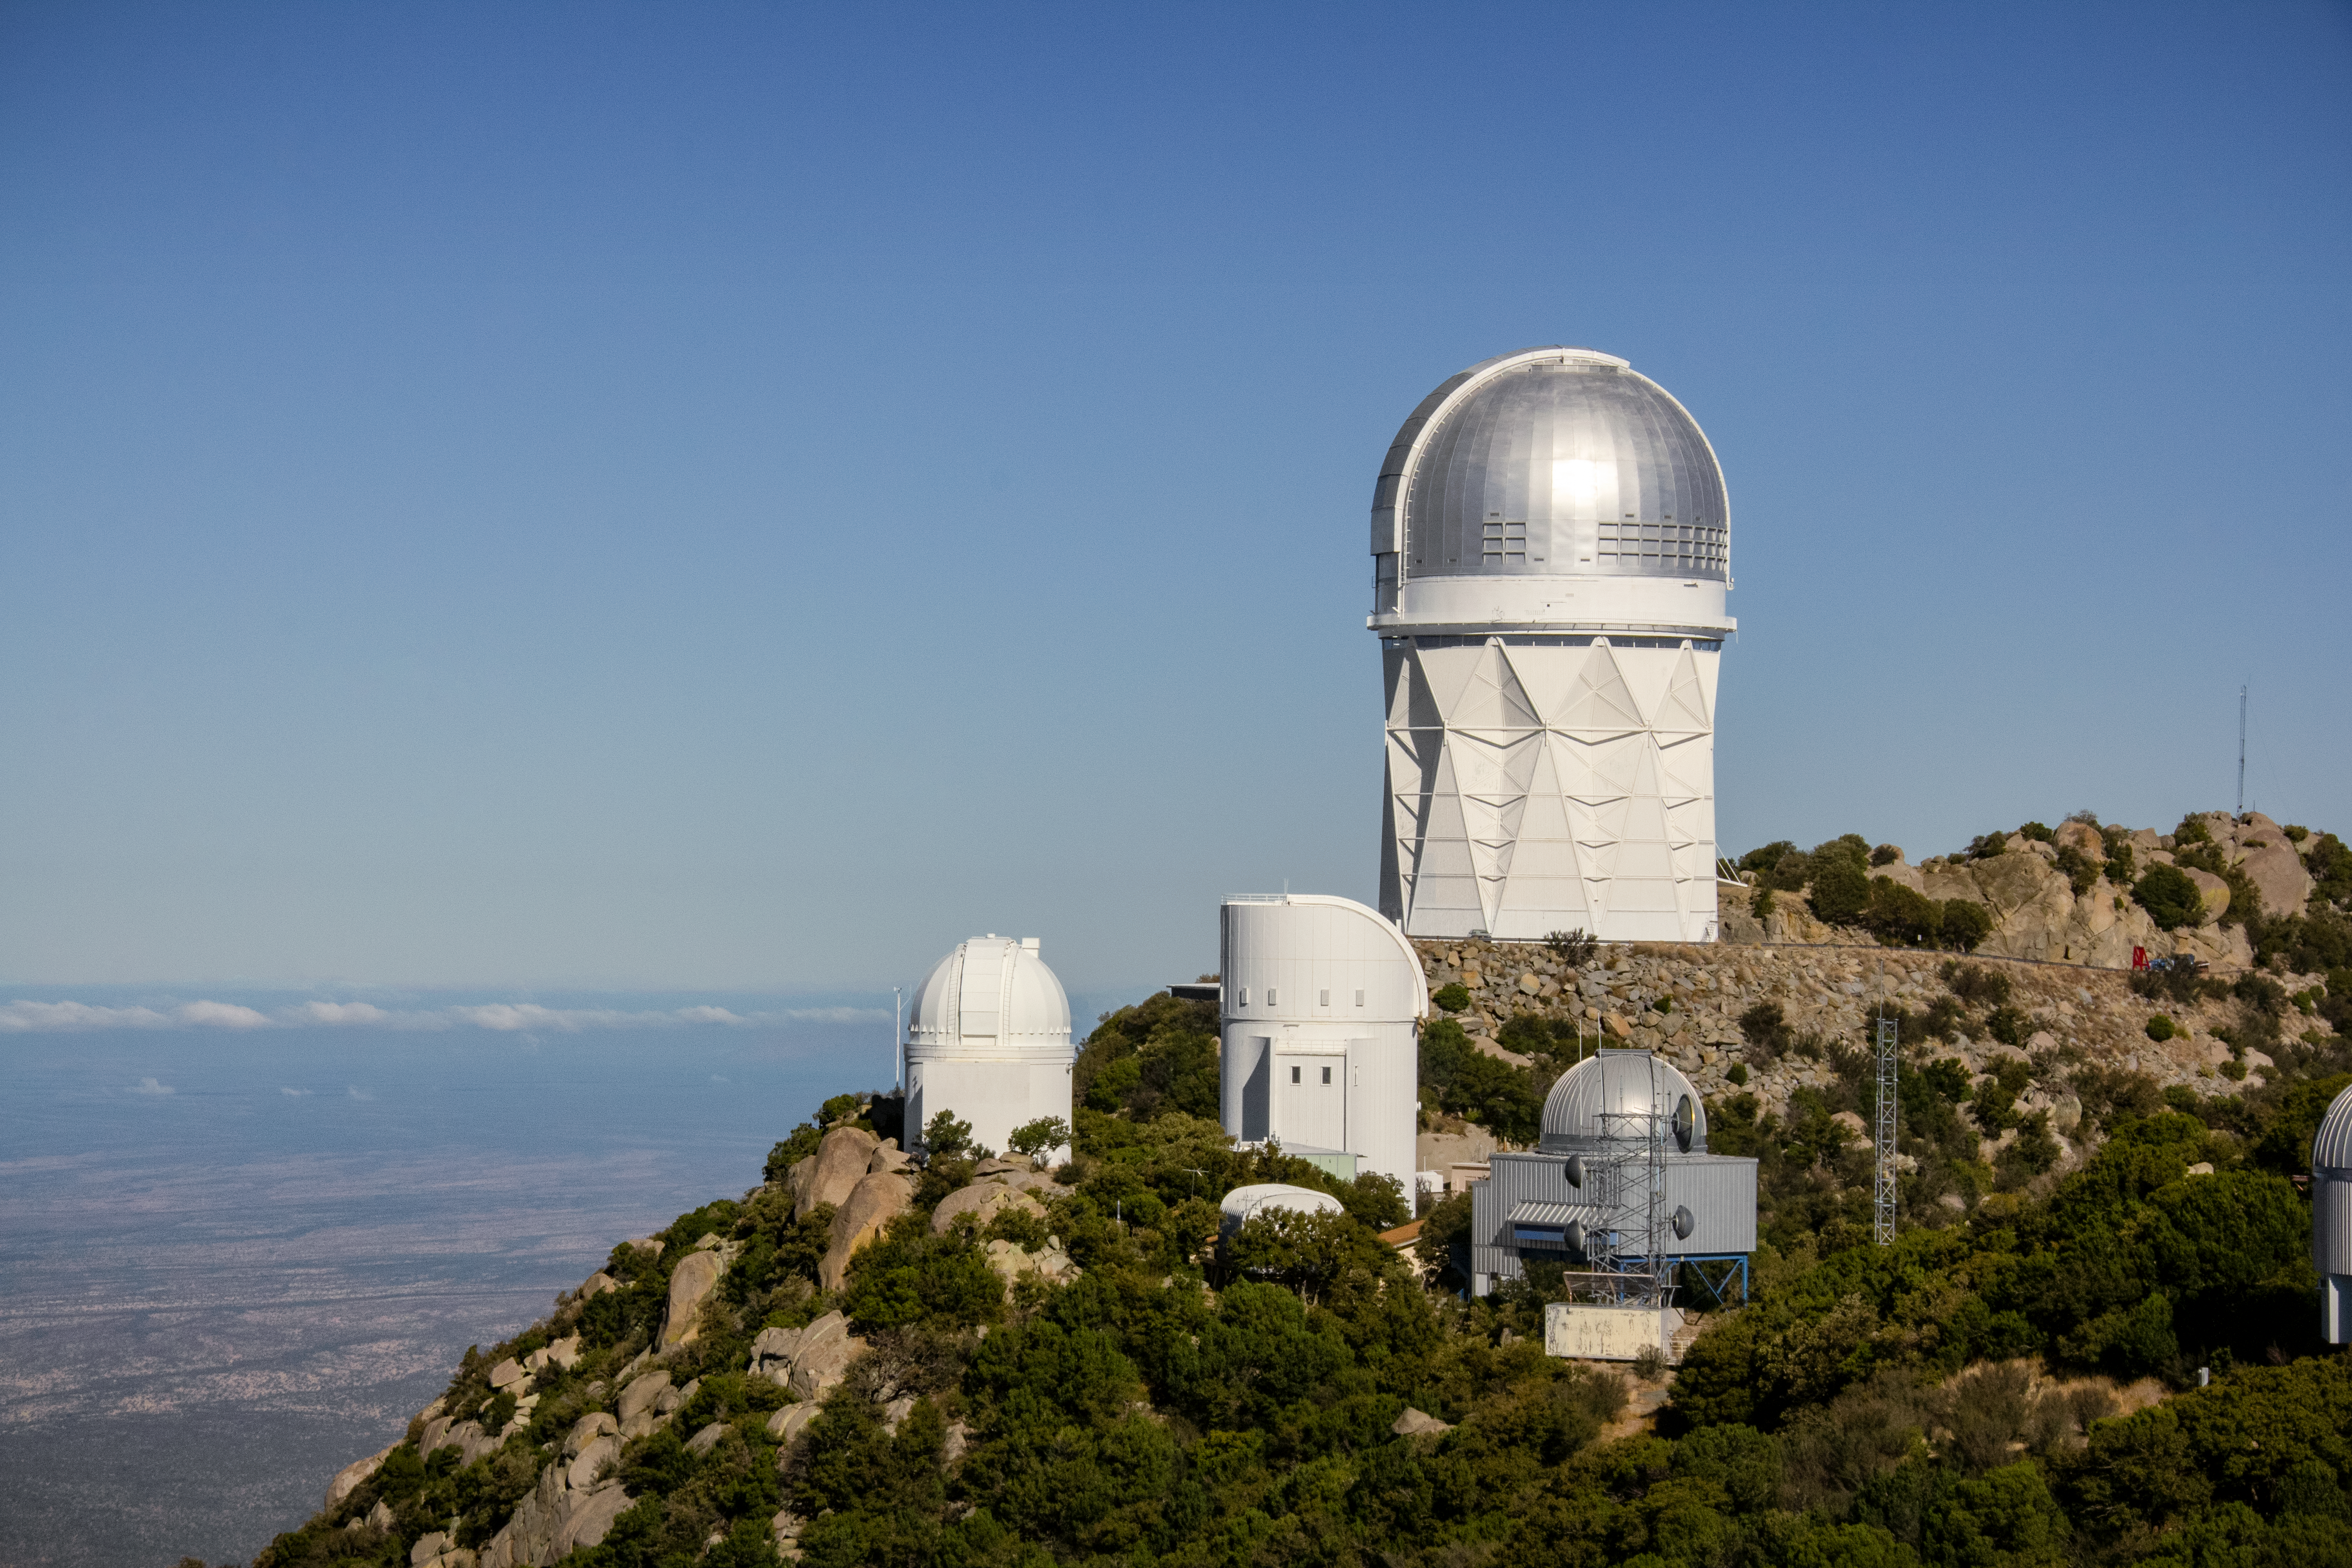

The Nicholas U. Mayall 4-meter Telescope

The Nicholas U. Mayall 4-meter Telescope on Kitt Peak National Observatory near Tucson, AZ.

Credit: KPNO/NOIRLab/NSF/AURA/P. Marenfeld